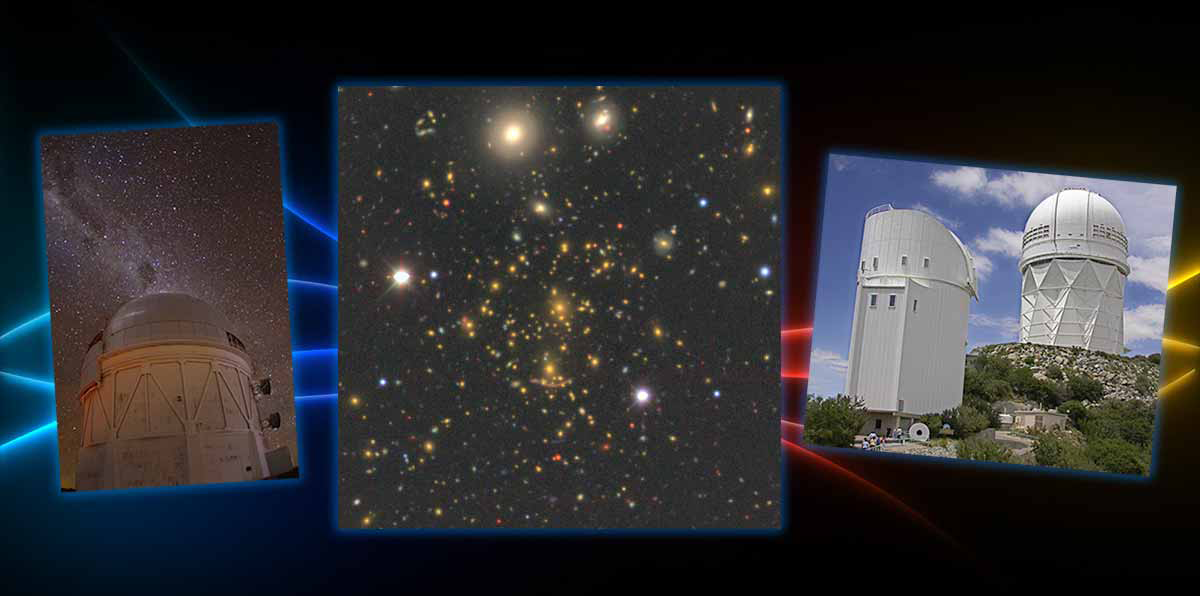

New Sky Surveys Set the Stage for Dark Energy Experiment

Three new imaging surveys pave the way for an upcoming spectroscopic experiment, the Dark Energy Spectroscopic Instrument (DESI), which will explore the role of dark energy in the expansion history of the Universe. Images from the surveys, which were carried out with the Mayall and Bok telescopes at KPNO and the Blanco telescope at CTIO, can now be explored from the comfort of your browser for a virtual tour of the cosmos!

Credit: P. Marenfeld & NOAO/AURA/NSF; J. Moustakas/Siena College/Legacy Surveys team; M. A. Stecker